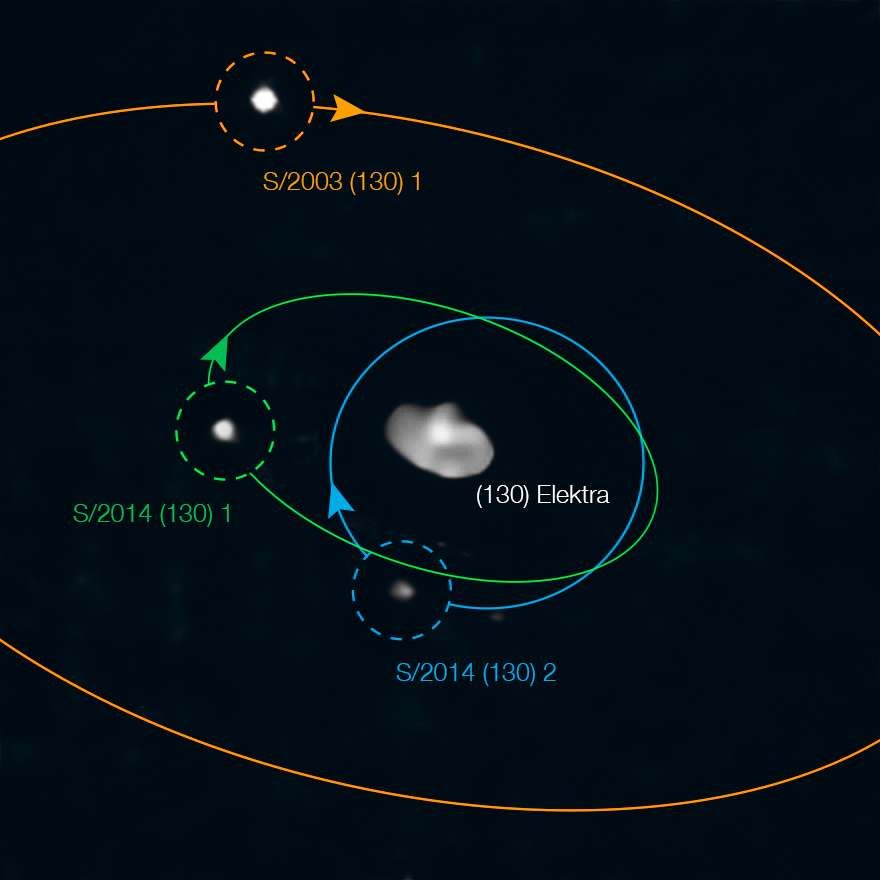

Three’s a crowd

Between Mars and Jupiter lie some of the relics of the early Solar System: the main asteroid belt. This belt is full of unusual asteroids whose origins reveal the building blocks of the early terrestrial planets. Of these, one of the more intriguing is Elektra, imaged here using the instrument SPHERE, installed on ESO’s Very Large Telescope at Paranal, Chile.

Previously, Elektra was known to have not one but two moons orbiting it, shown by the orange and green orbits respectively. But now a team of astronomers, led by Anthony Berdeu, from the National Astronomical Research Institute of Thailand, have found a new satellite orbiting the asteroid — shown with the blue orbit. This discovery makes Elektra the first ever quadruple asteroid system.

This new, third moonlet of Elektra, provisionally named S/2014 (130) 2, lies closer to its parent asteroid than the other moons, at an average distance just under 350 km, and is 15000 times fainter than Elektra. The team used public data from the ESO science archive and a new processing technique to reveal this small moon. The discovery will help astronomers understand how these satellites form and, in turn, provides crucial information about planetary formation and evolution of our own solar system.

SPHERE, the Spectro-Polarimetric High-contrast Exoplanet REsearch instrument, is a powerful planet-finding instrument. It uses an extreme adaptive optics system which allows for real time corrections of turbulence in the Earth’s atmosphere which causes stars to twinkle. It was only with SPHERE’s sensitivity and spatial resolution, coupled with cutting-edge data processing techniques, that the team was able to spot Elektra’s newest satellite.

Credit: ESO/Berdeu et al., Yang et al.